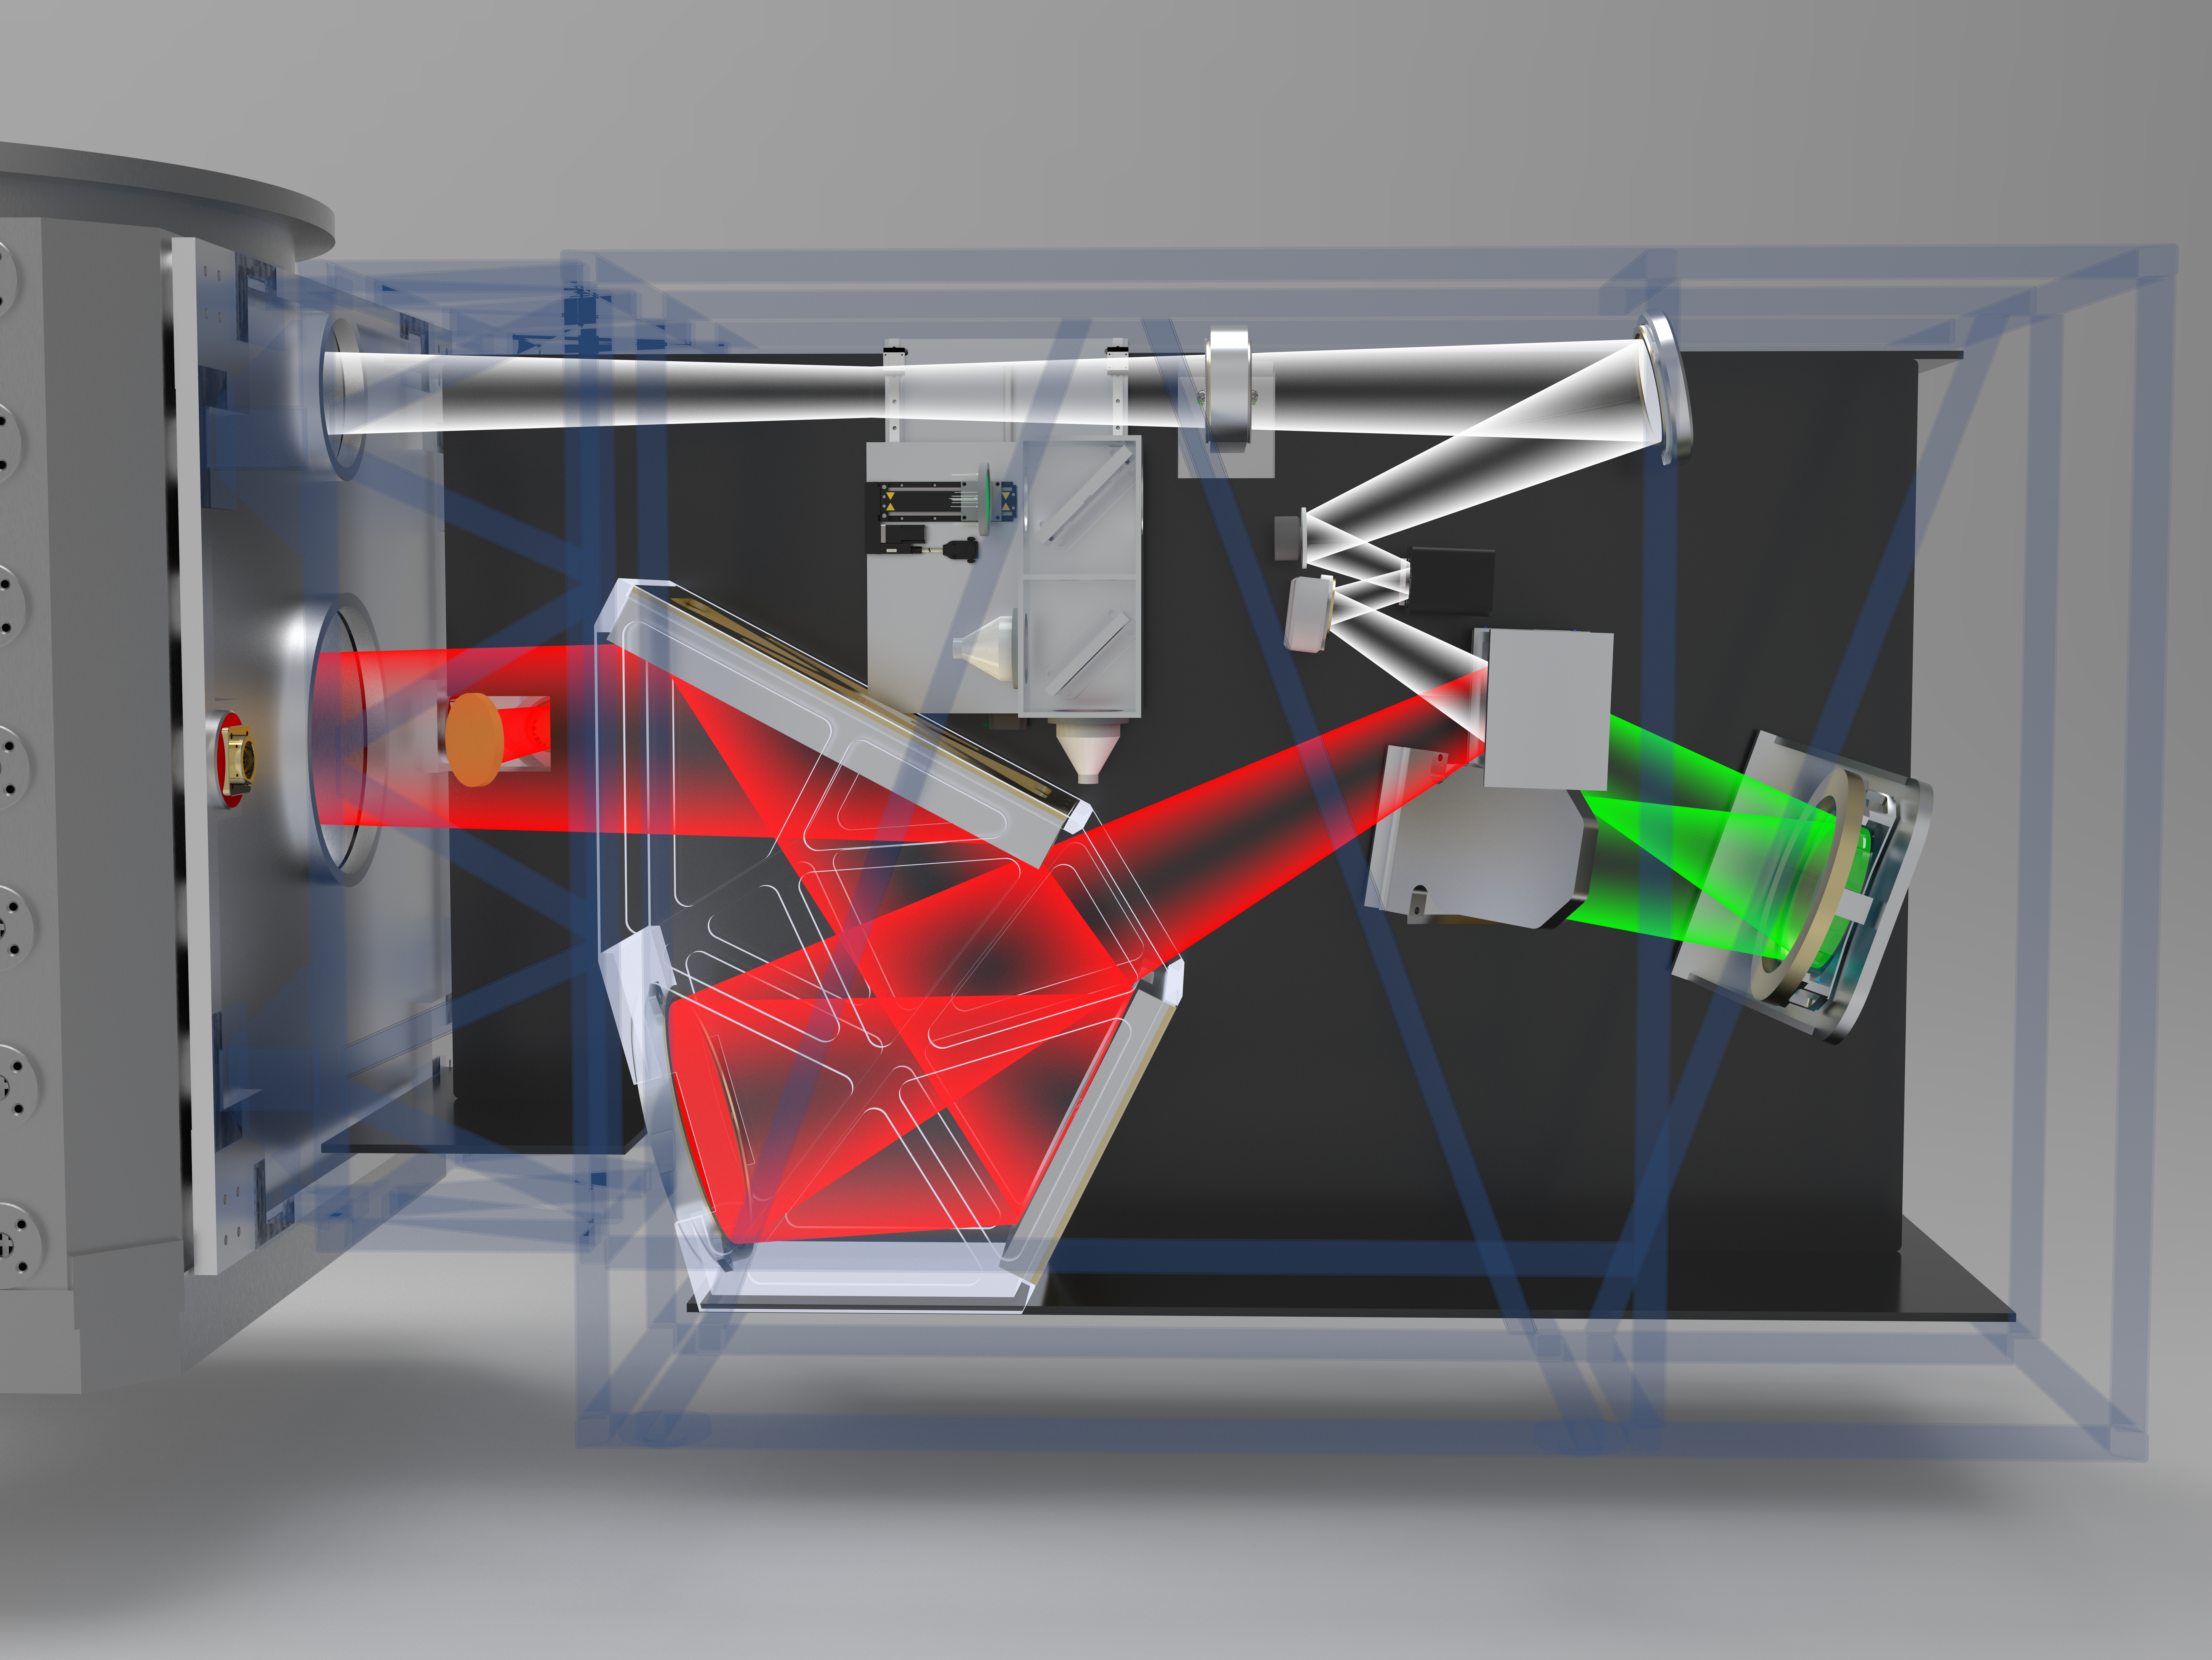

3D Rendering of Gemini North’s Adaptive Optics Bench

This rendering shows the planned design of the Gemini North telescope’s new Adaptive Optics Bench (AOB). The AOB serves as a sub-component of the larger Gemini North Adaptive Optics (GNAO) facility that will make Gemini North the premier site for high-resolution astronomy for the International Gemini Observatory partnership. In November 2023 Macquarie University's Australian Astronomical Optics (AAO) team was selected to lead the development, construction and installation of the AOB.

The white beam represents the light coming from the telescope (from the top left) that has been distorted by the atmosphere. The green beam is light passing through a sensor that measures the shape of the distortion. The red beam is the light after a deformable mirror has corrected the distortion. The beam then exits (middle left) and goes back to the telescope. The corrected light has higher resolution (images are sharper with more detail) and greater sensitivity (fainter and more distant objects can be seen).

Credit: International Gemini Observatory/NOIRLab/NSF/AURA/J. Lawrence (Macquarie University)